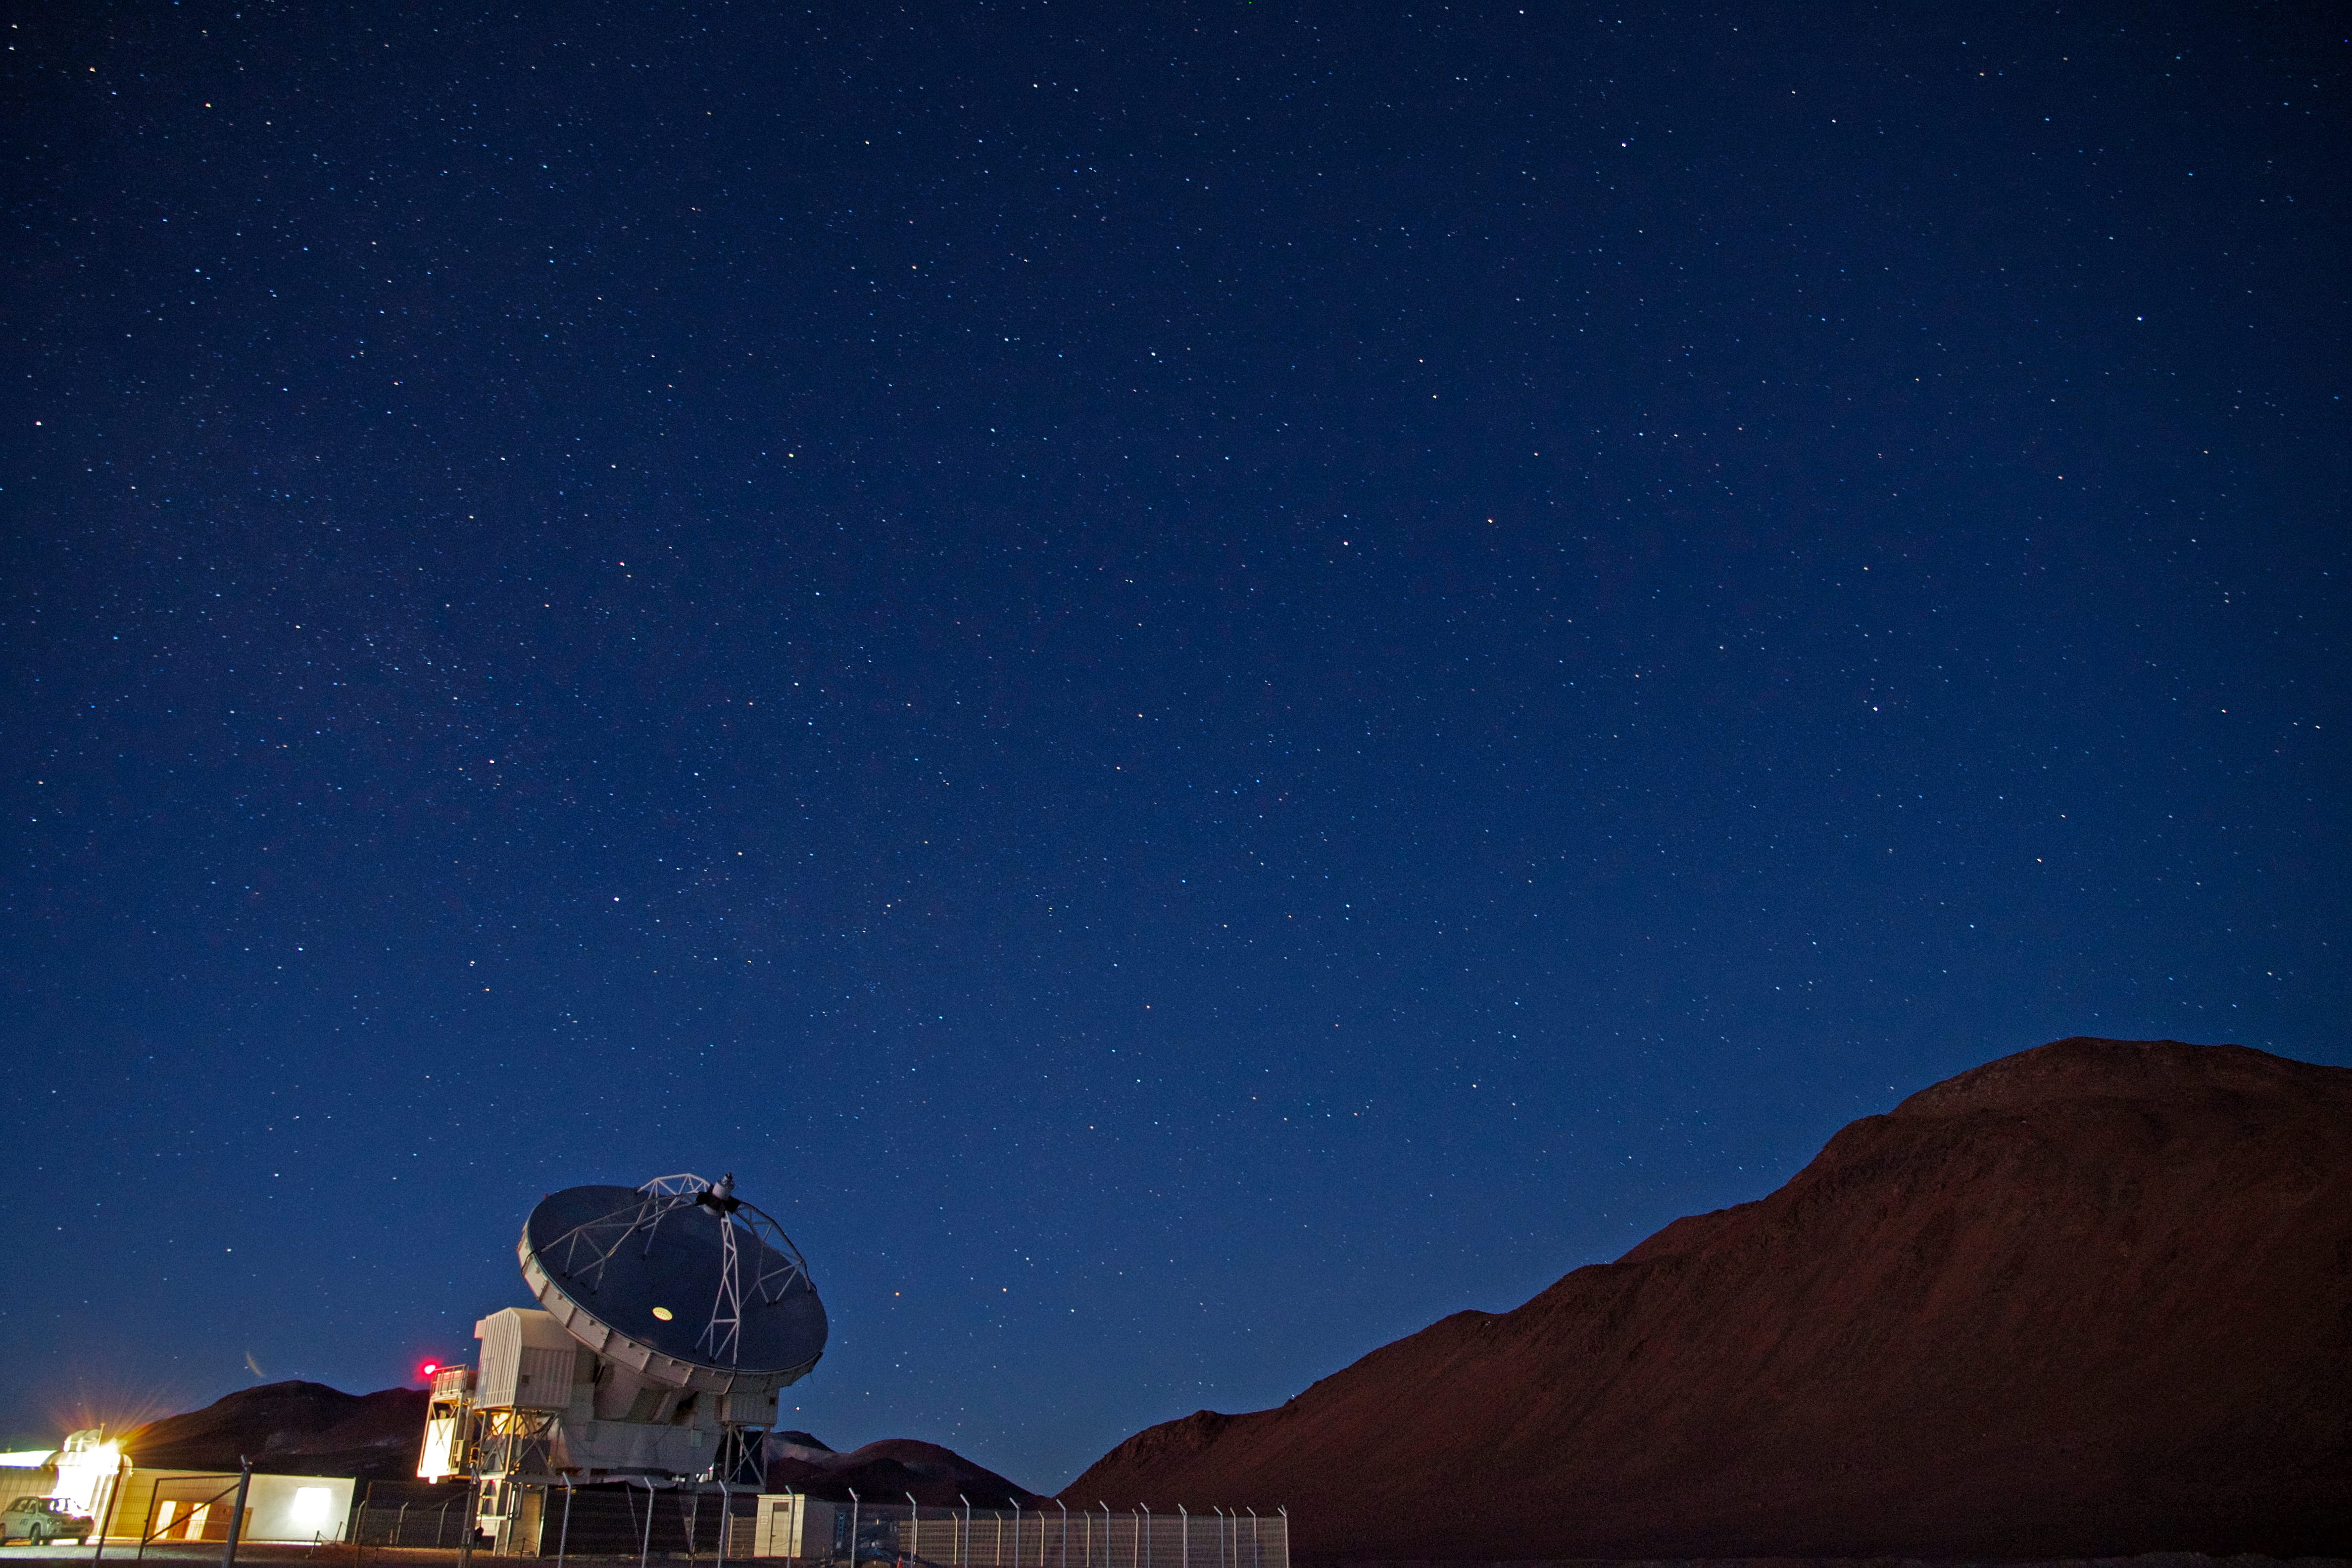

APEX at night

The APEX Telescope under the starry sky, at an altitude of 5100 metres on the Chajnantor plateau, in the Chilean Andes. APEX, the Atacama Pathfinder Experiment, is a 12-metre antenna that observes the Universe at millimetre and submillimetre wavelengths. In the background on the right is the 5600-metre-high Cerro Chajnantor.

Credit: J. Vieira/APEX (MPIfR/ESO/OSO)